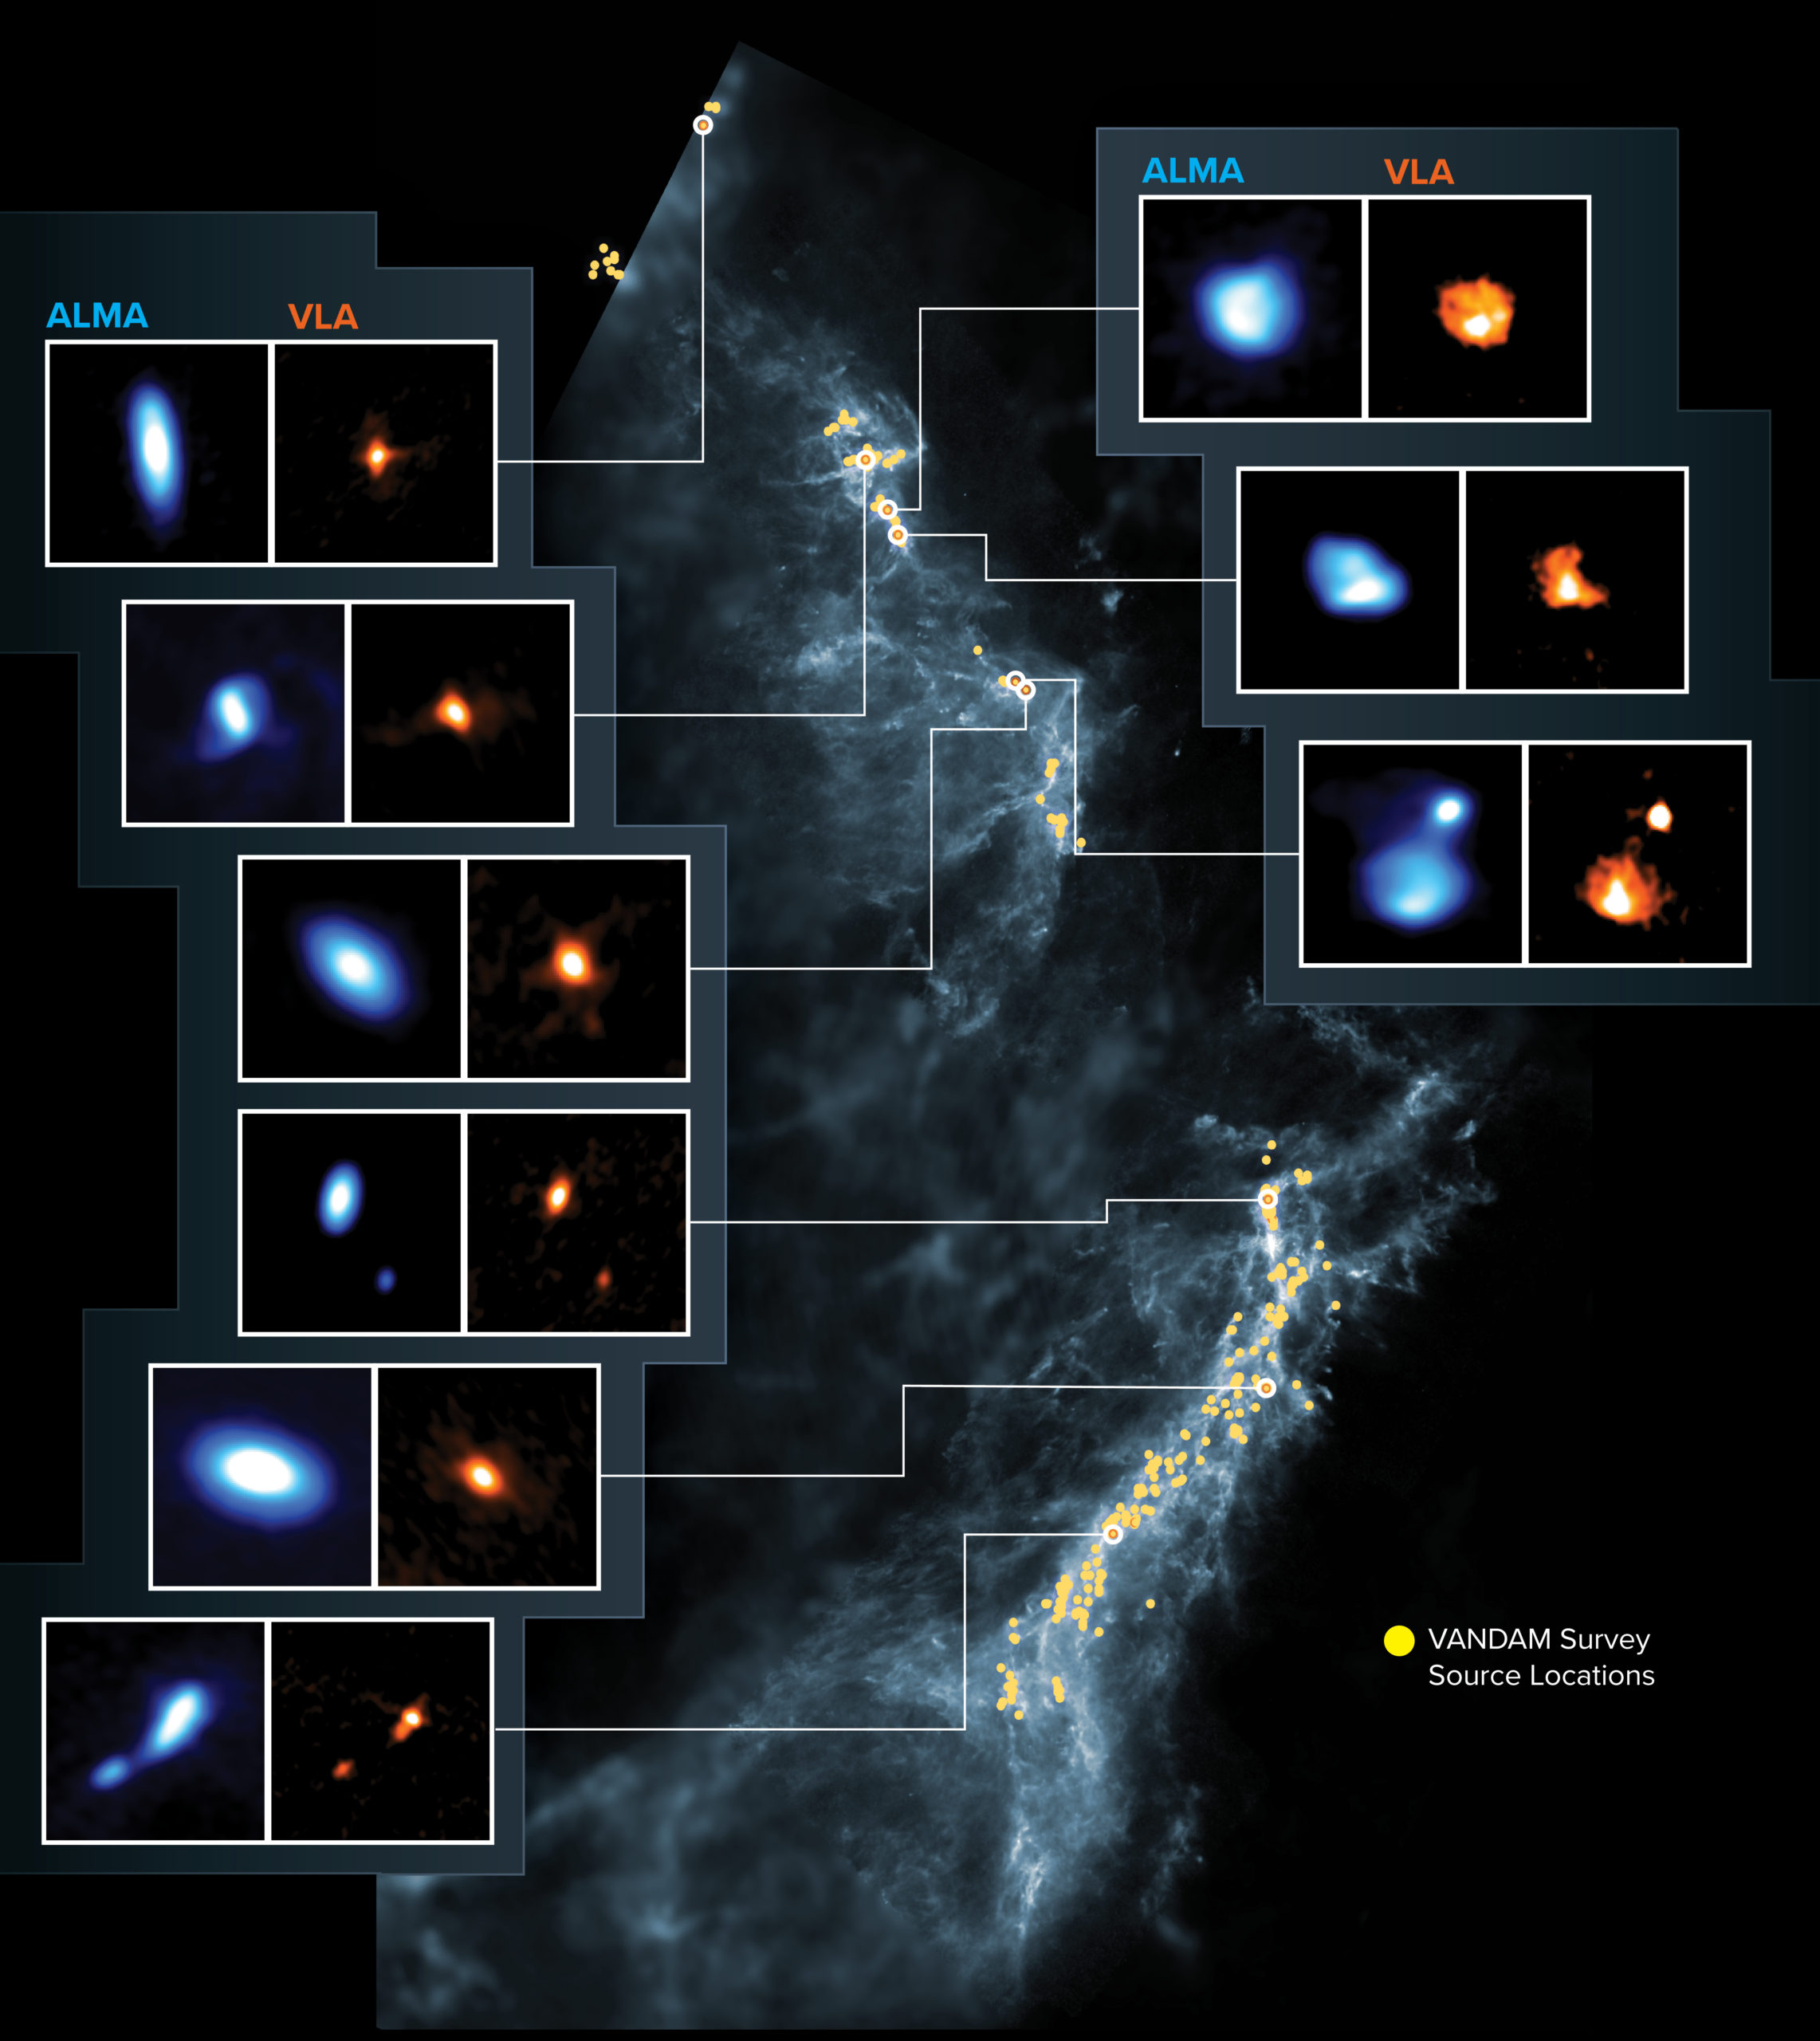

Protostars in Orion Molecular Clouds

This image shows the Orion Molecular Clouds, the target of the VANDAM survey. Yellow dots are the locations of the observed protostars on a blue background image made by Herschel. Side panels show nine young protostars imaged by ALMA (blue) and the VLA (orange).

Credit: ALMA (ESO/NAOJ/NRAO), J. Tobin; NRAO/AUI/NSF, S. Dagnello; Herschel/ESA